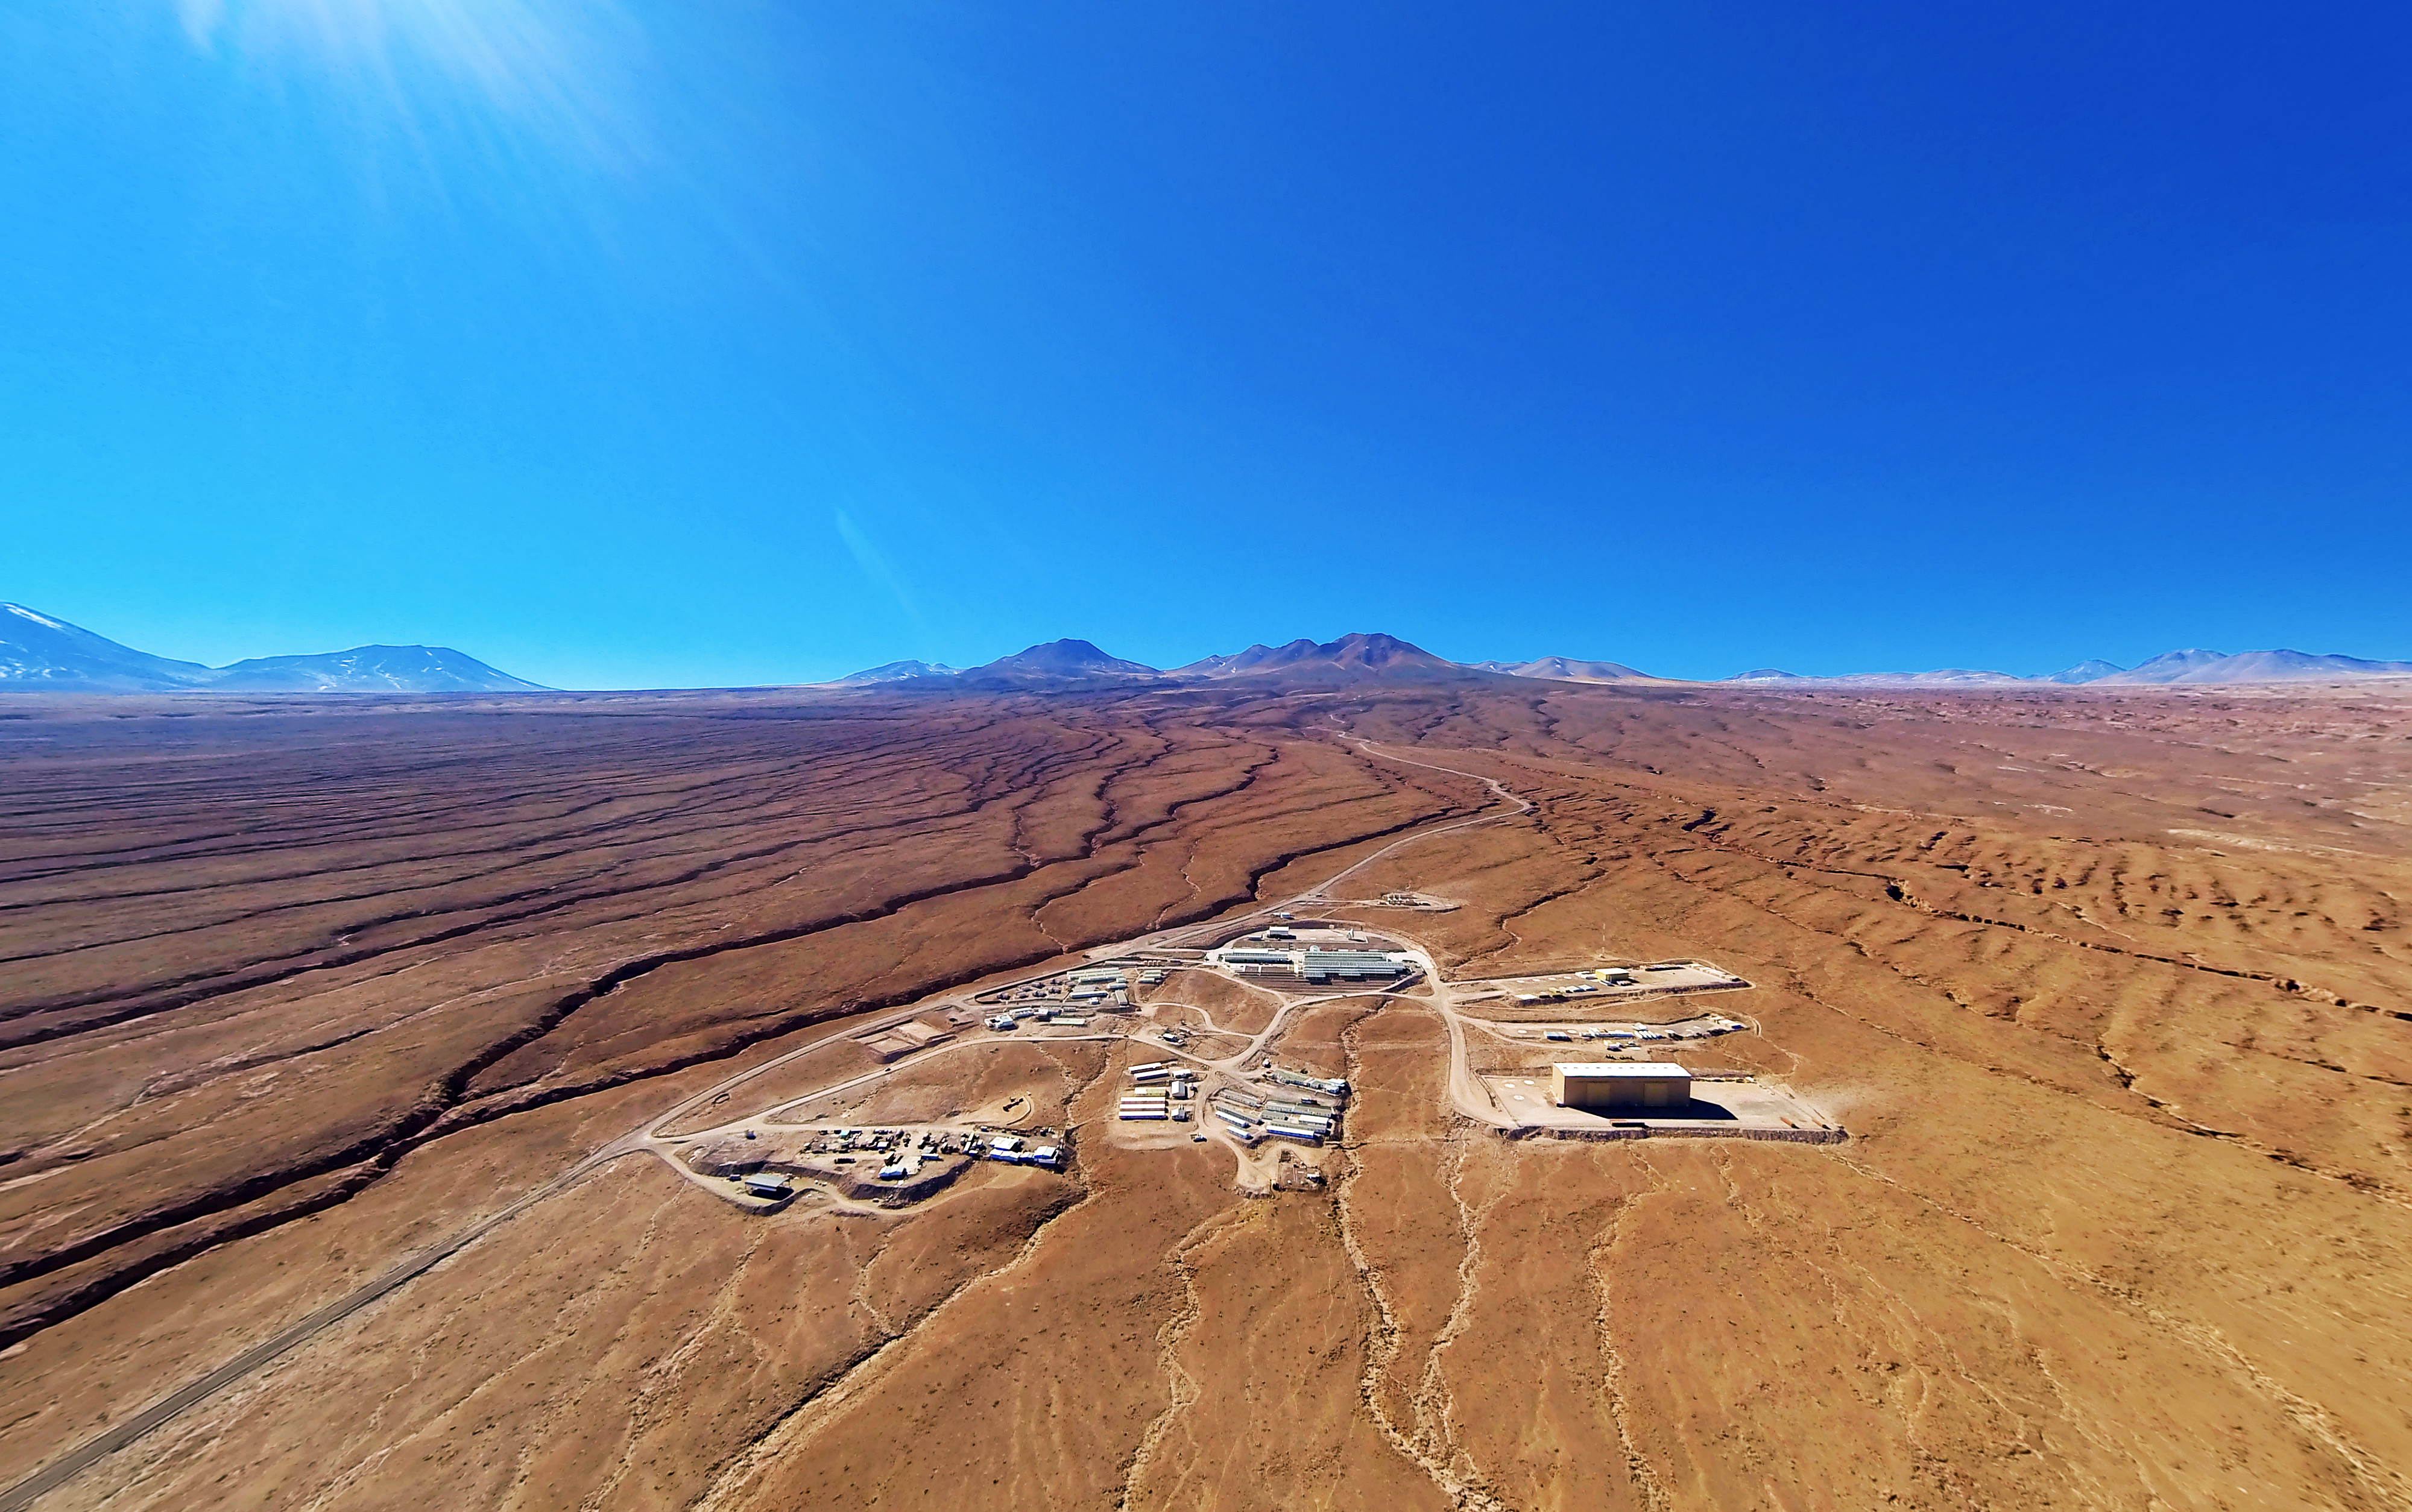

ALMA Operations Support Facility

The entire ALMA Operations Center seen from above: the camp and Technical Building, which houses the offices, laboratories and telescope. The control room is visible as well as several dishes, which have not yet moved up to the plateau.

Credit: ESO